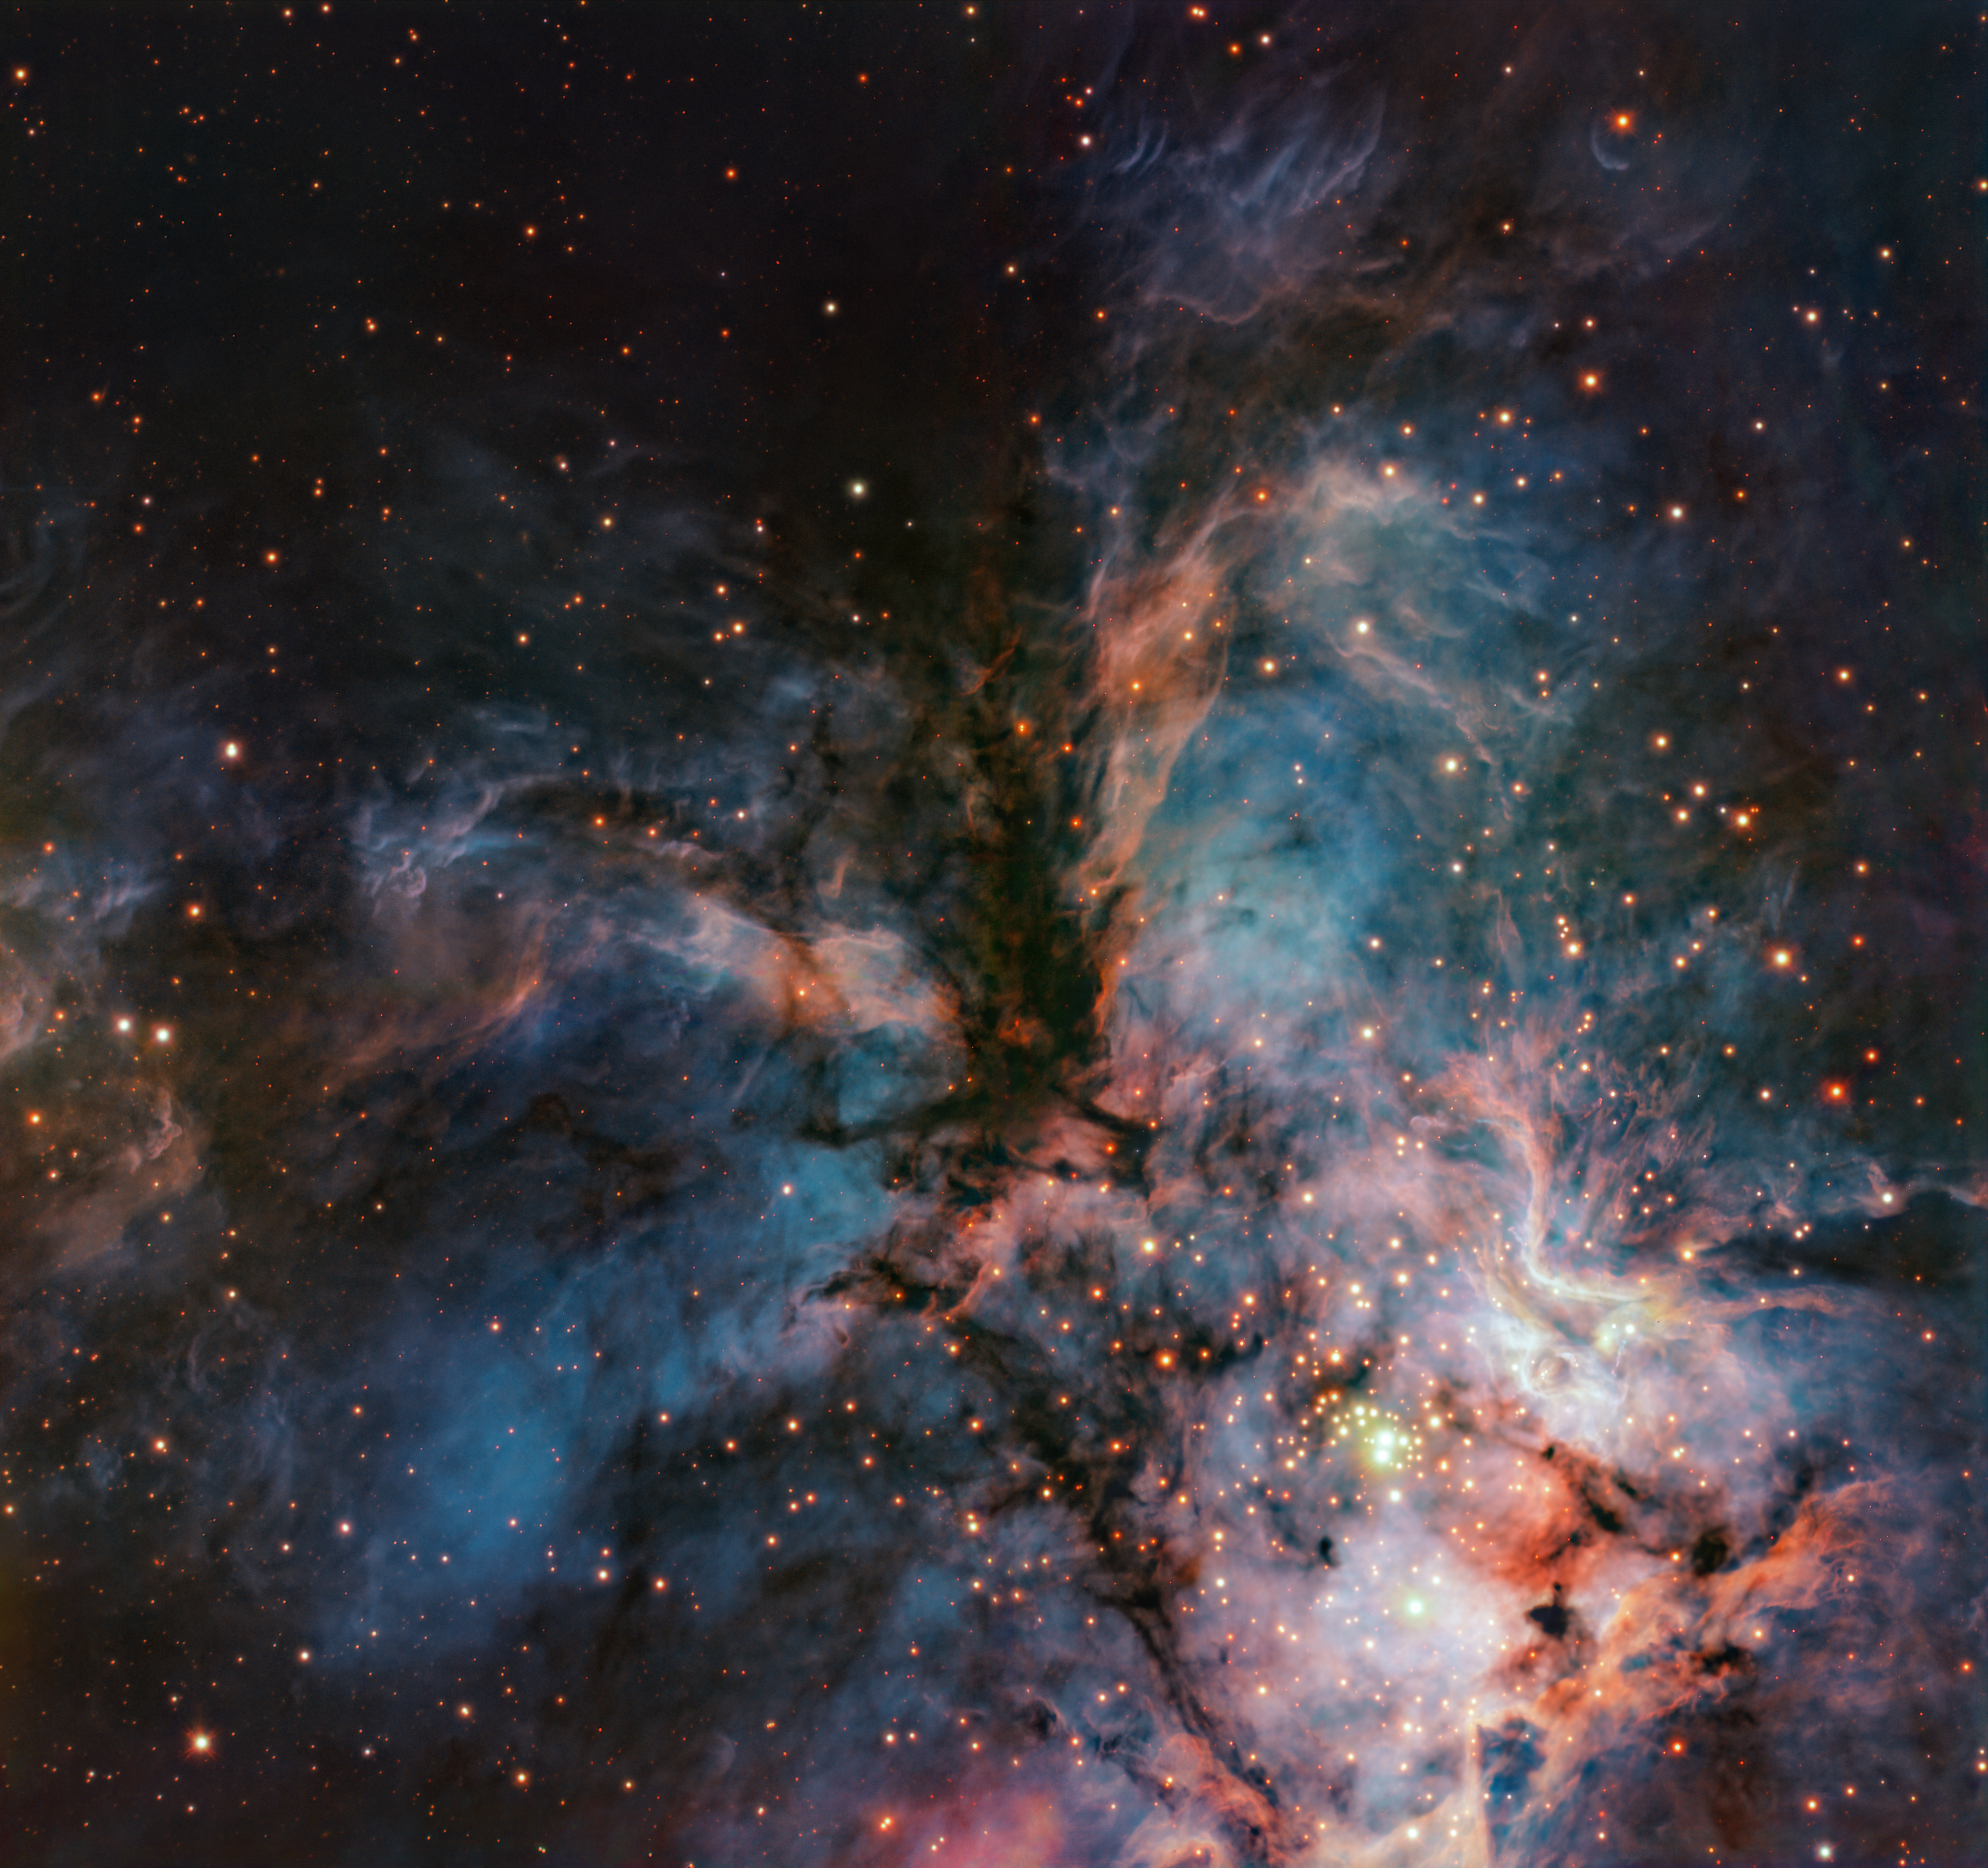

A cosmic hawk and its baby stars

Today’s Picture of the Week, taken with ESO’s Very Large Telescope (VLT), seems to have captured a cosmic hawk as it spans its wings. While the dark clouds in the middle of the image make up the head and body of the bird of prey, the filaments extending away from the body to the left and right compose its wings. Below it, is a mesmerising blue nebula with massive newly born stars, whose intense radiation make the gas around them glow brightly.

Altogether the image shows the RCW 36 nebula, located about 2300 light-years away in the Vela constellation. Coincidently, this nebula, resembling a hawk, was also captured by a hawk — the HAWK-I instrument on the VLT. While the most apparent stars in this image may be the massive and bright baby stars, the astronomers behind this image are actually more interested in hidden, very dim stars called brown dwarfs — “objects unable to fuse hydrogen in their cores,” explains Afonso do Brito do Vale, a PhD student at the Instituto de Astrofísica e Ciências do Espaço, Portugal, and the Laboratoire d'Astrophysique de Bordeaux, France, and lead author of a new paper where this image was presented.

HAWK-I is perfectly suited for this task. It observes at infrared wavelengths, where these cold failed stars are more easily spotted, and it can correct atmospheric turbulence with adaptive optics, delivering sharp images like this one. Besides providing invaluable data to understand how brown dwarfs form, the study produced a striking image of “massive stars ‘pushing’ away the clouds of gas and dust around them almost like an animal breaking through its eggshell for the first time,” as do Brito do Vale describes. Who knows, perhaps the cosmic hawk is guarding his baby stars — watching over them as they “hatch”.

Credit: ESO/A. R. G. do Brito do Vale et al.